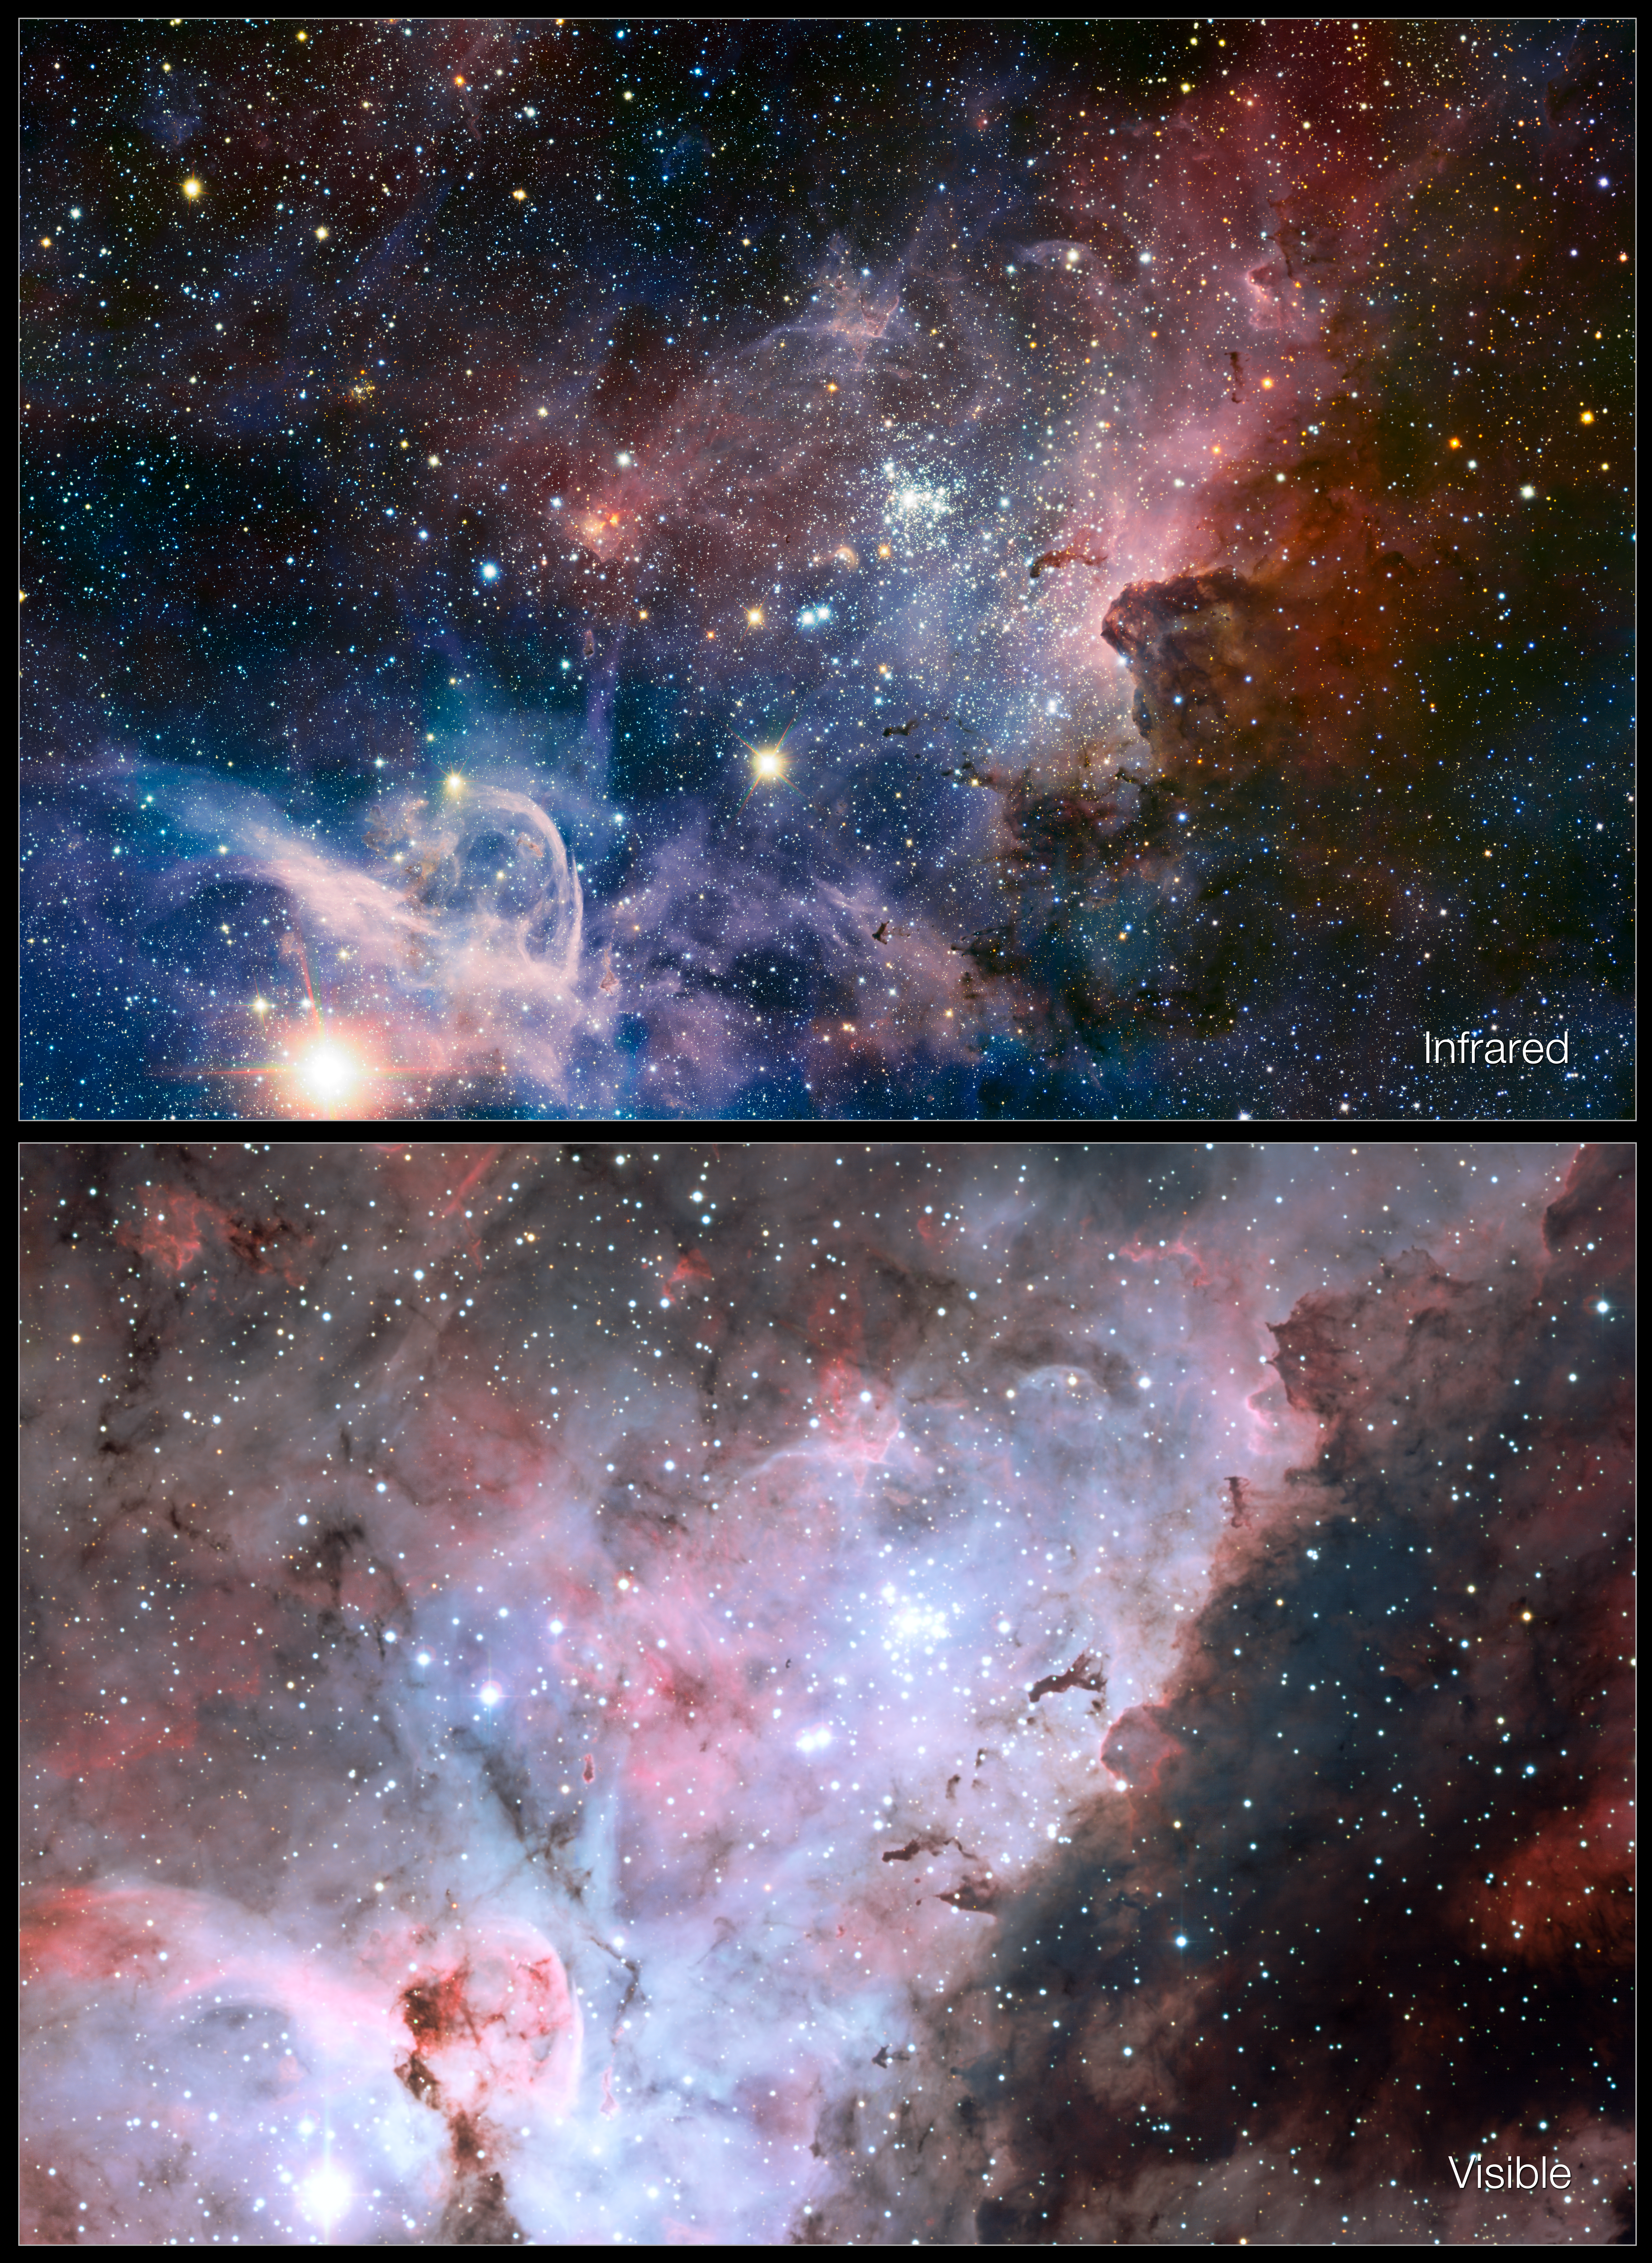

Infrared/visible-light comparison of the Carina Nebula

This picture of the Carina Nebula, a region of massive star formation in the southern skies, compares the view in visible light with a new picture taken in infrared light. The visible-light view (lower panel) comes from the MPG/ESO 2.2-metre telescope at the La Silla Observatory and the new infrared picture (upper) comes from the HAWK-I camera on ESO’s Very Large Telescope. Many new features that are not seen at all in visible light can be seen in great detail in the new sharp infrared image from the VLT.

Credit: ESO/T. Preibisch